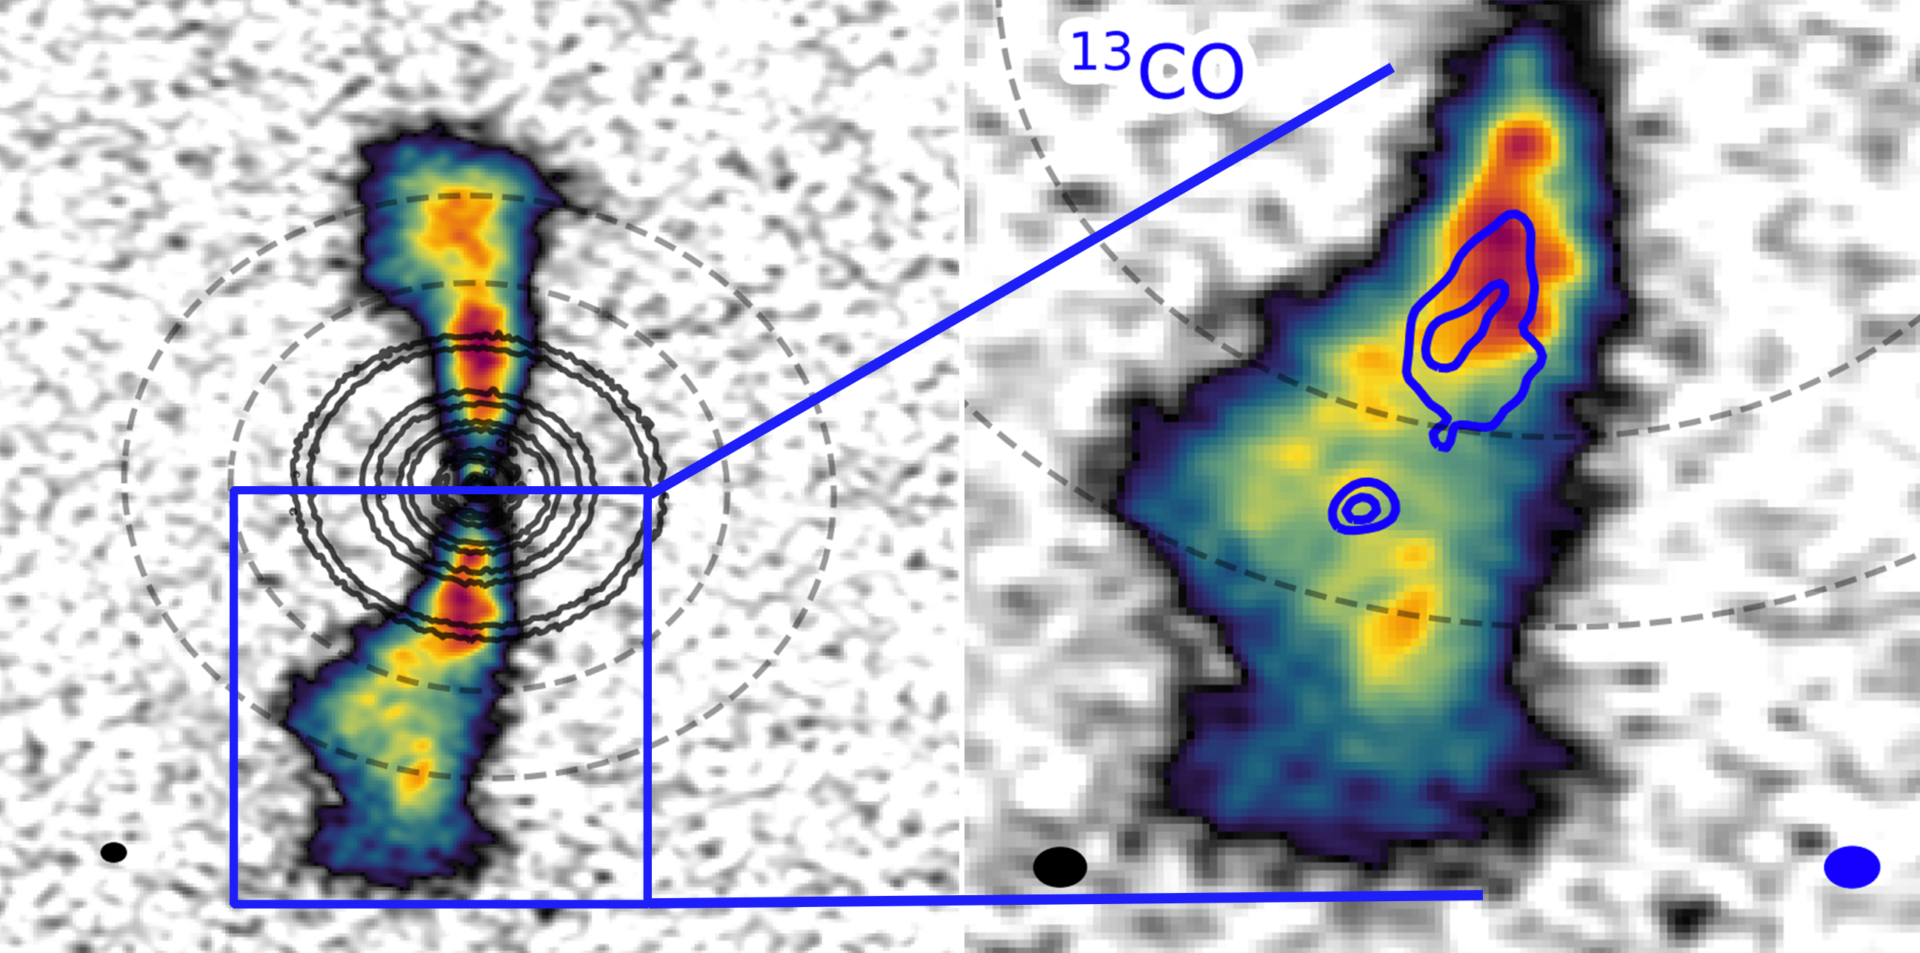

Gas in AS 209 circumplanetary disk

Scientists studying the young star AS 209 have detected gas in a circumplanetary disk for the first time, which suggests the star system may be harboring a very young Jupiter-mass planet. Science images from the research show (right) blob-like emissions of light coming from otherwise empty gaps in the highly-structured, seven-ring disk (left).

Credit: ALMA (ESO/NAOJ/NRAO), J. Bae (U. Florida)